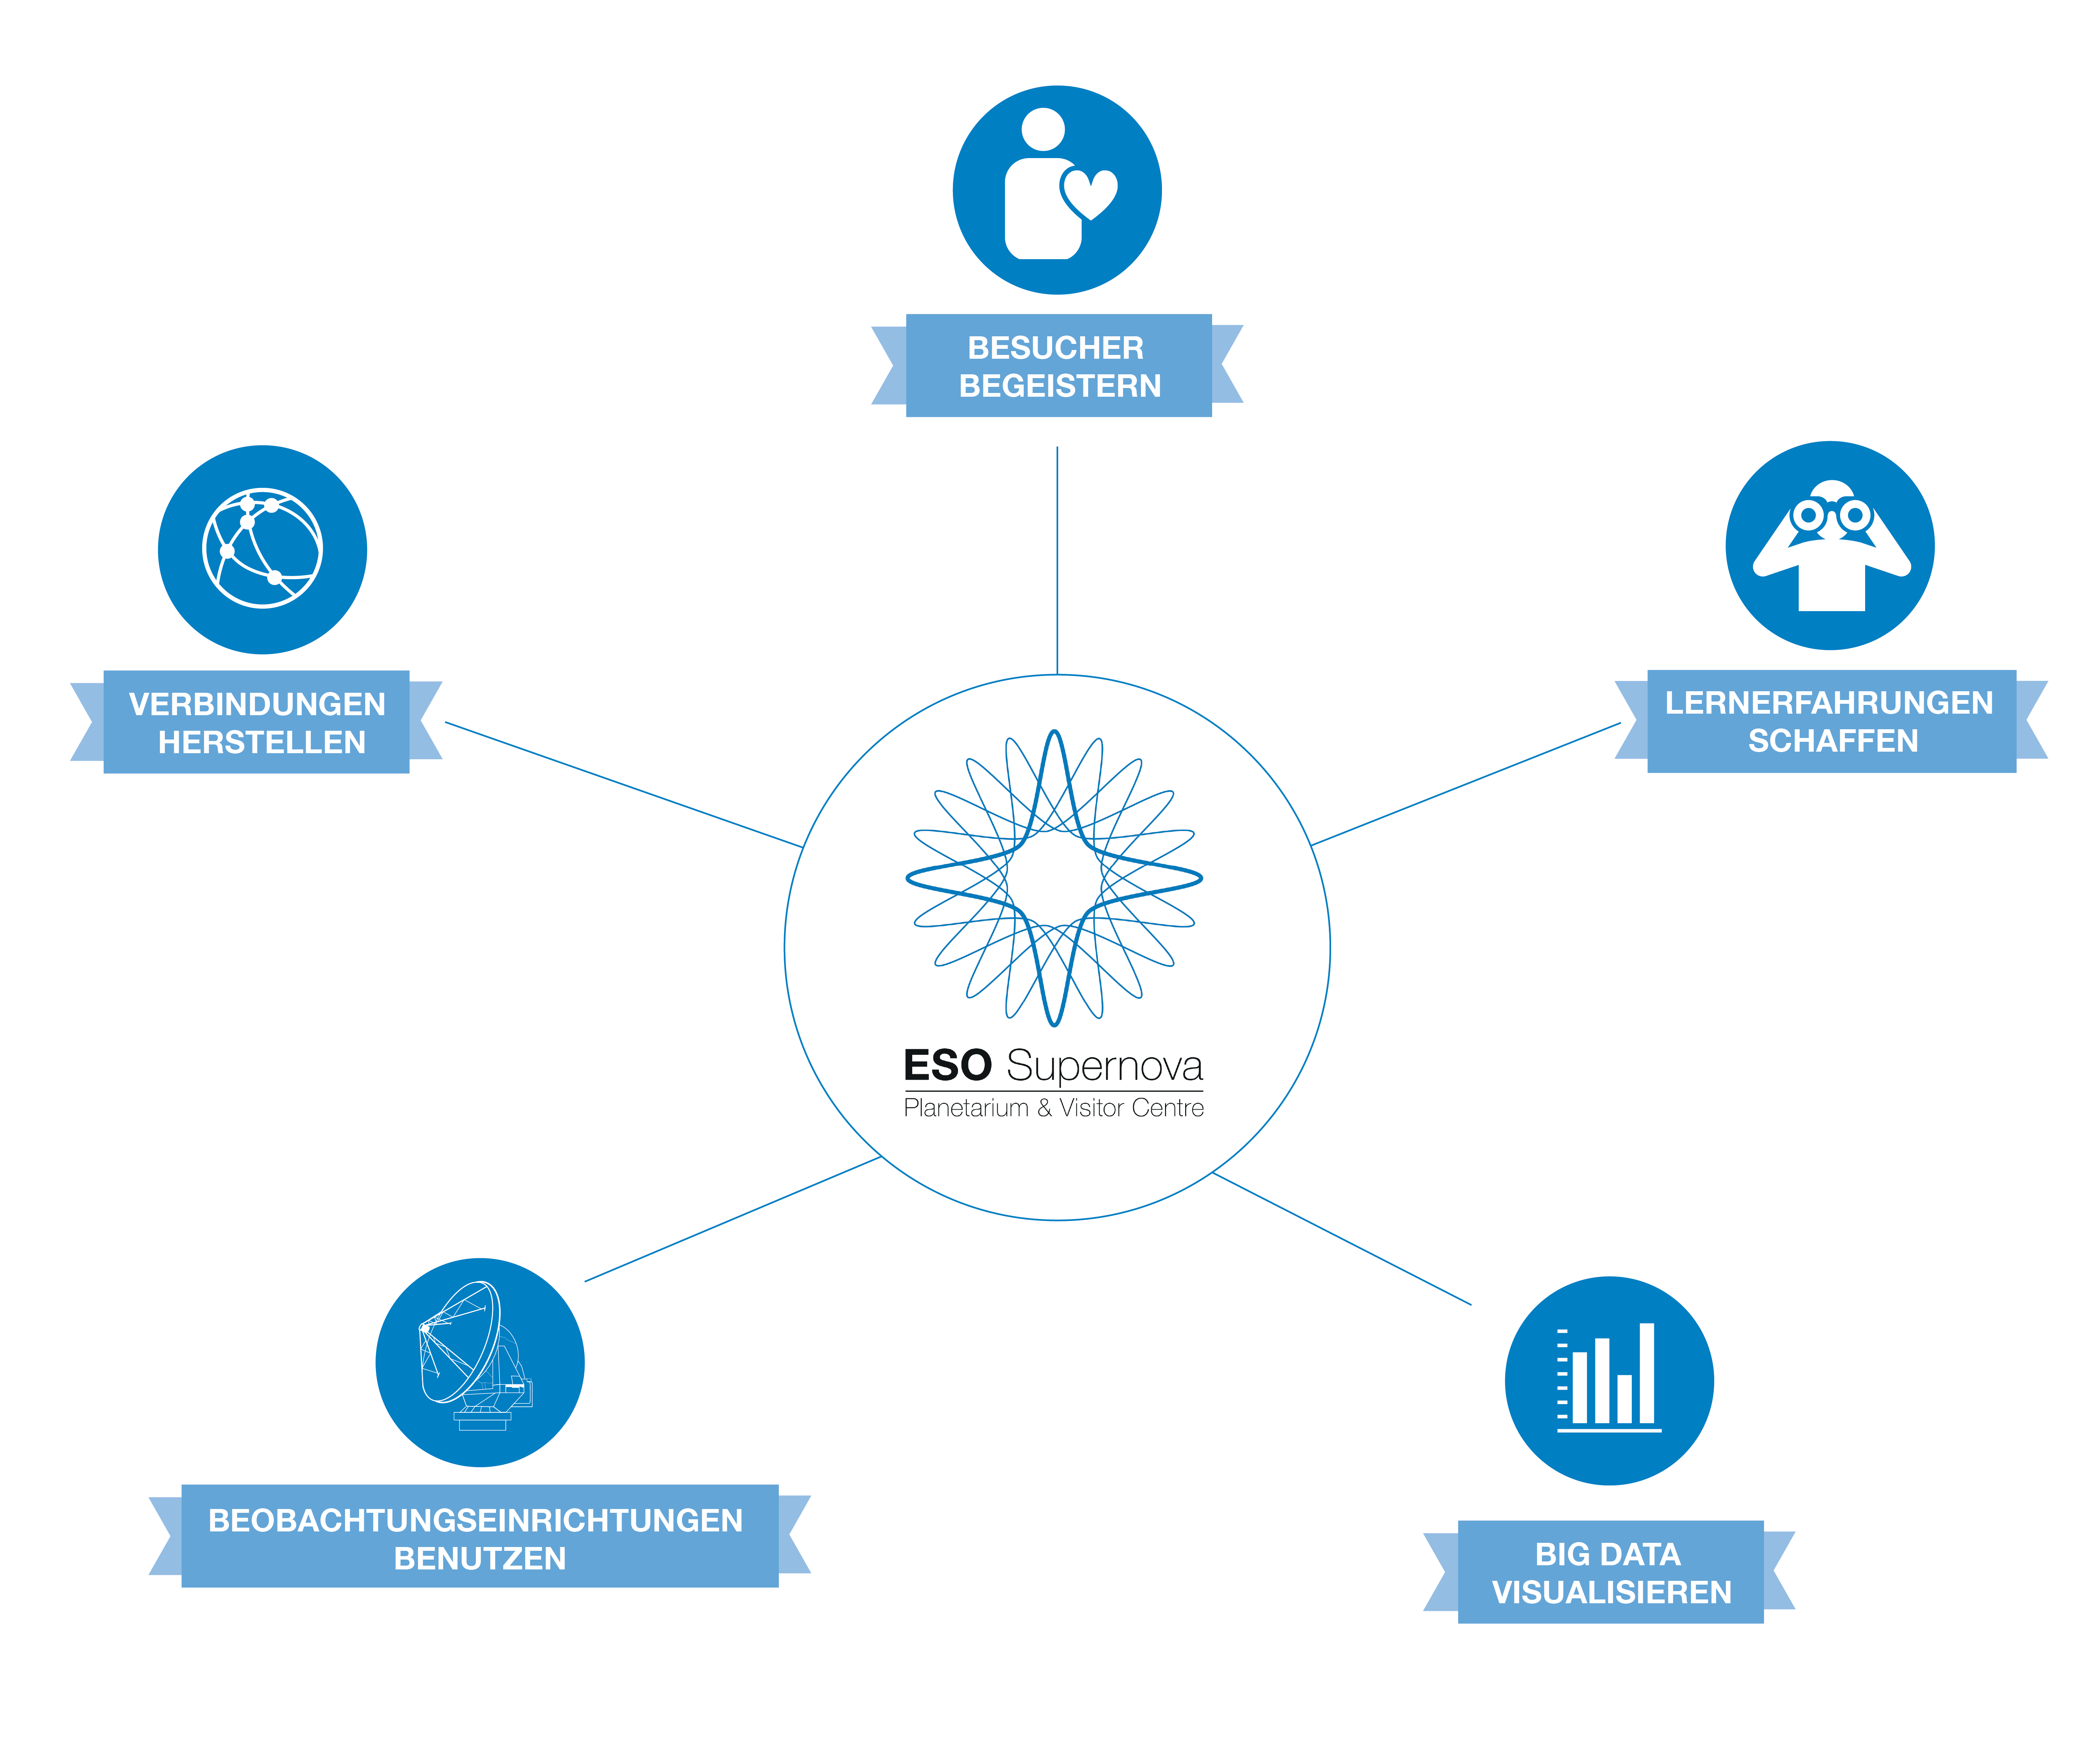

ESO Supernova mission

Weitere Informationen: https://supernova.eso.org/germany/about/vision/?nolang

Credit: ESO